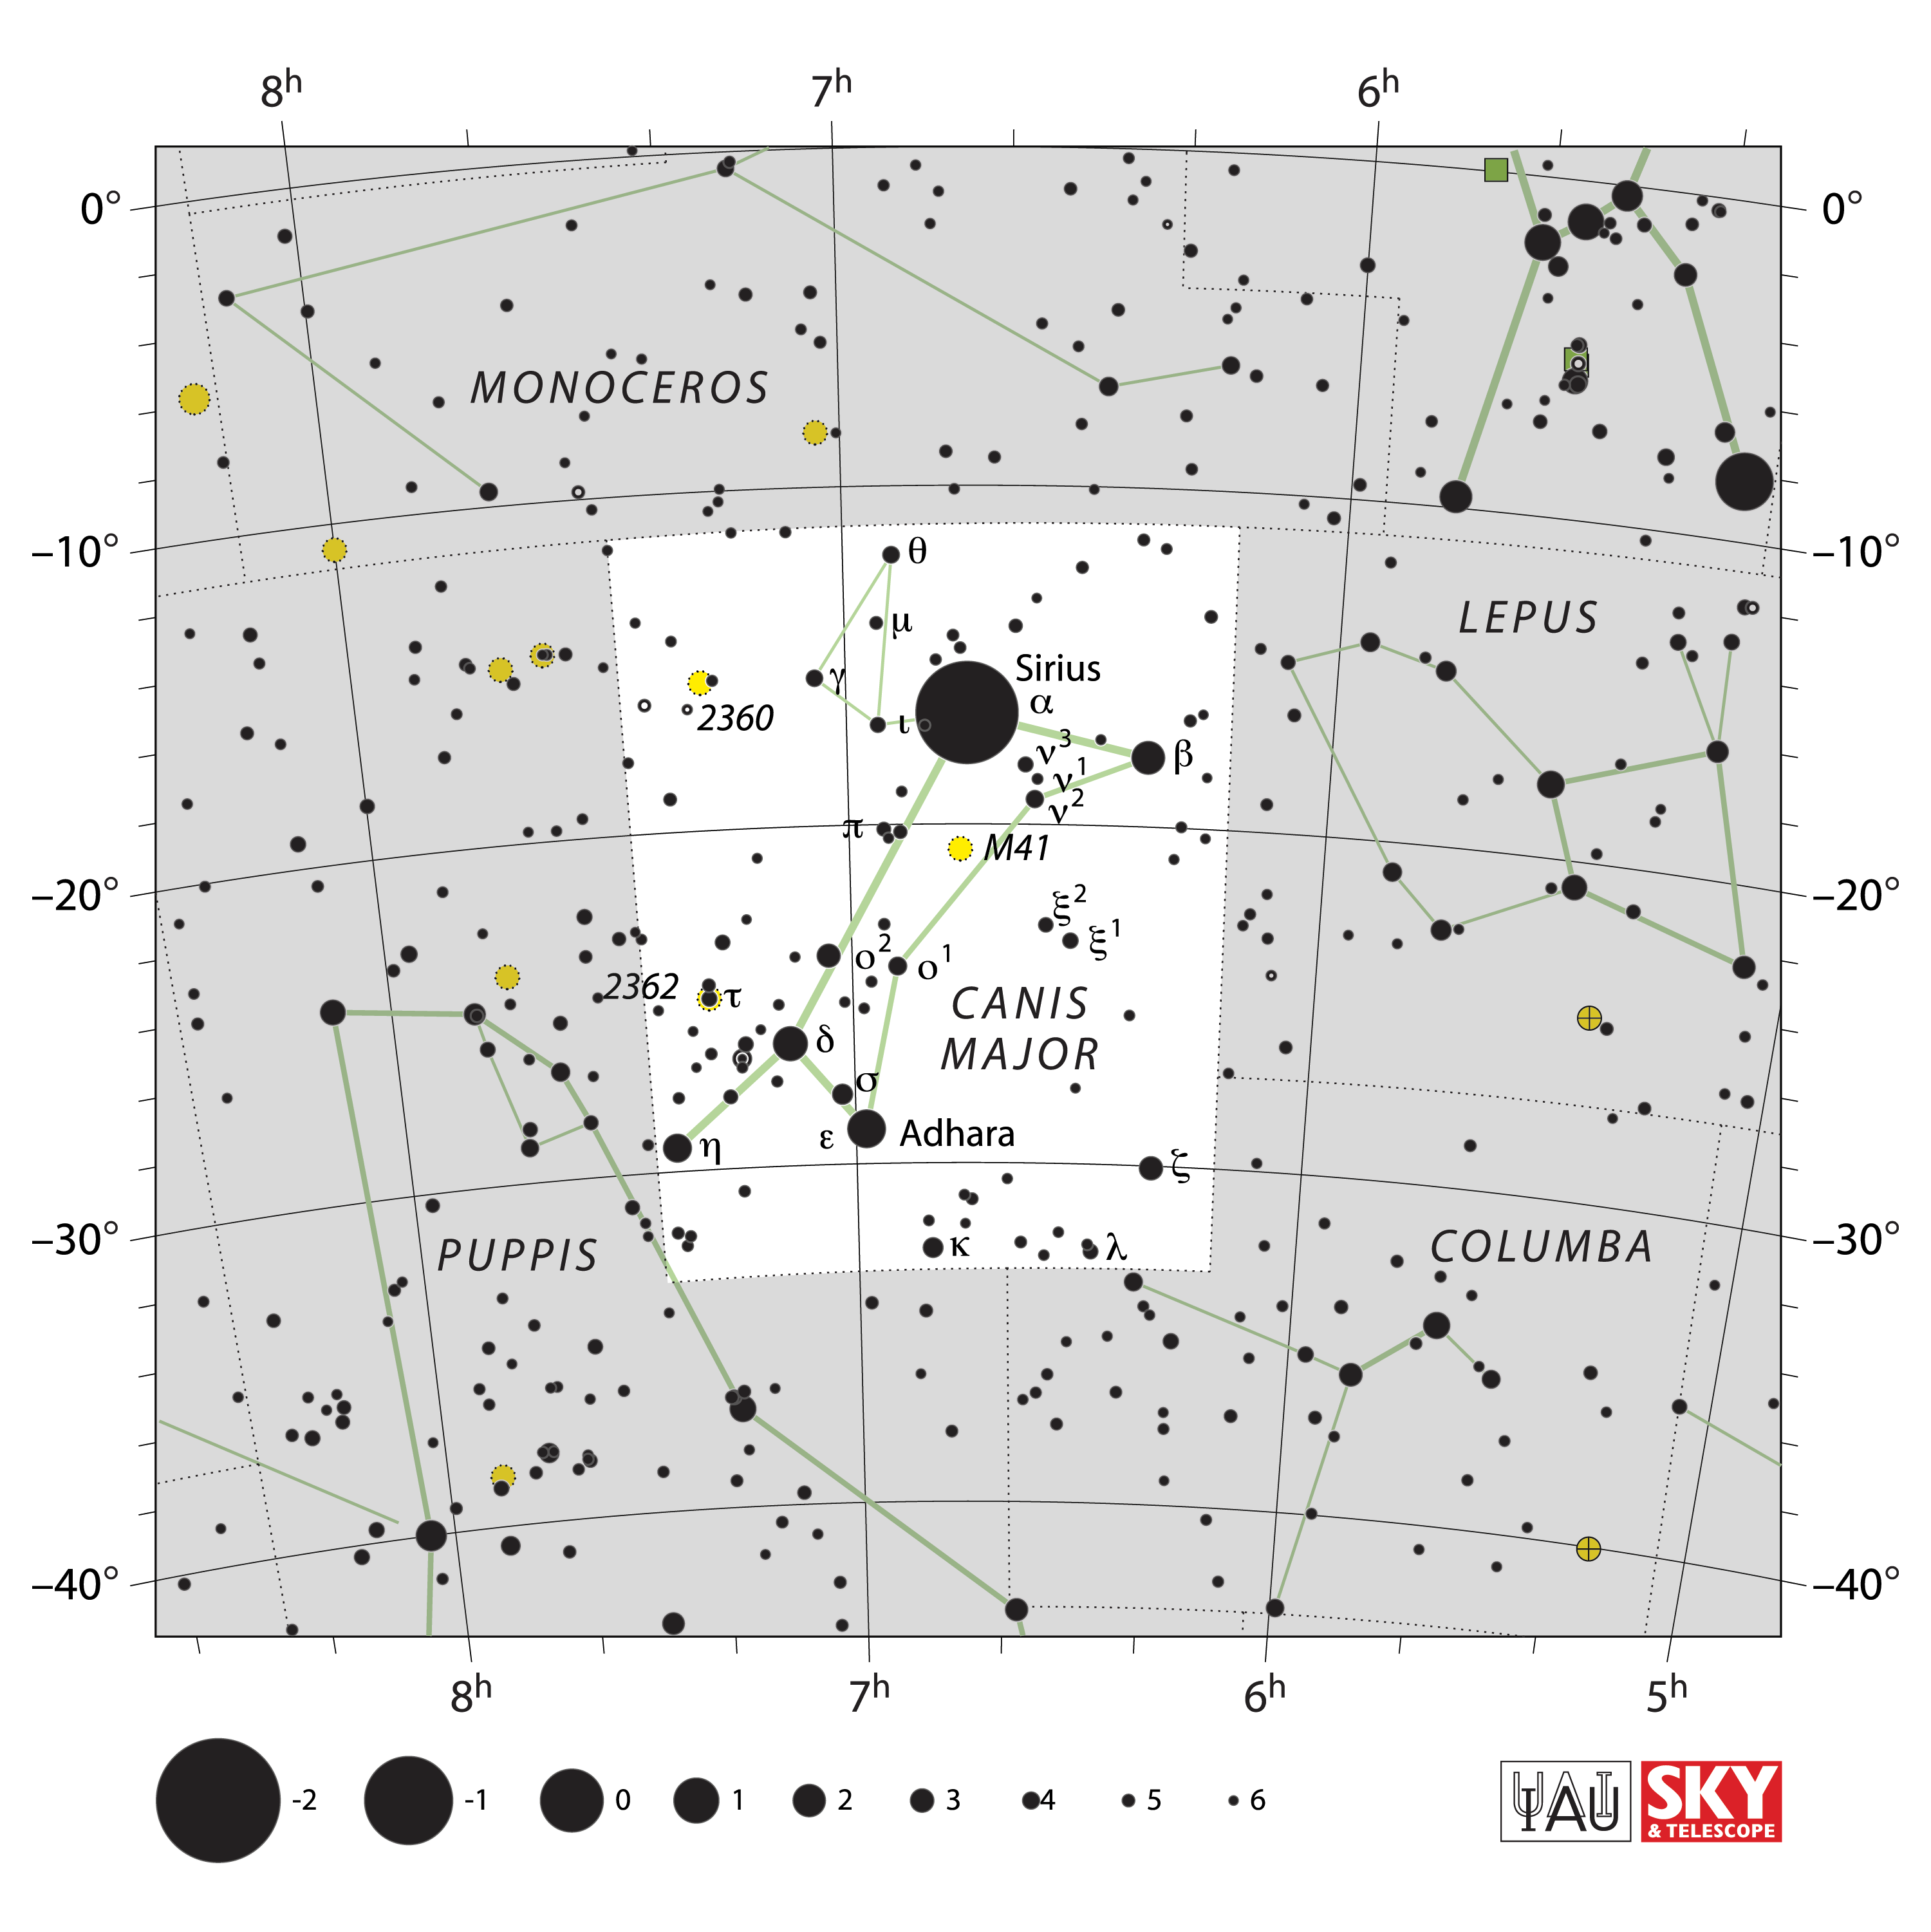

Canis Major

Credit: IAU and Sky & Telescope